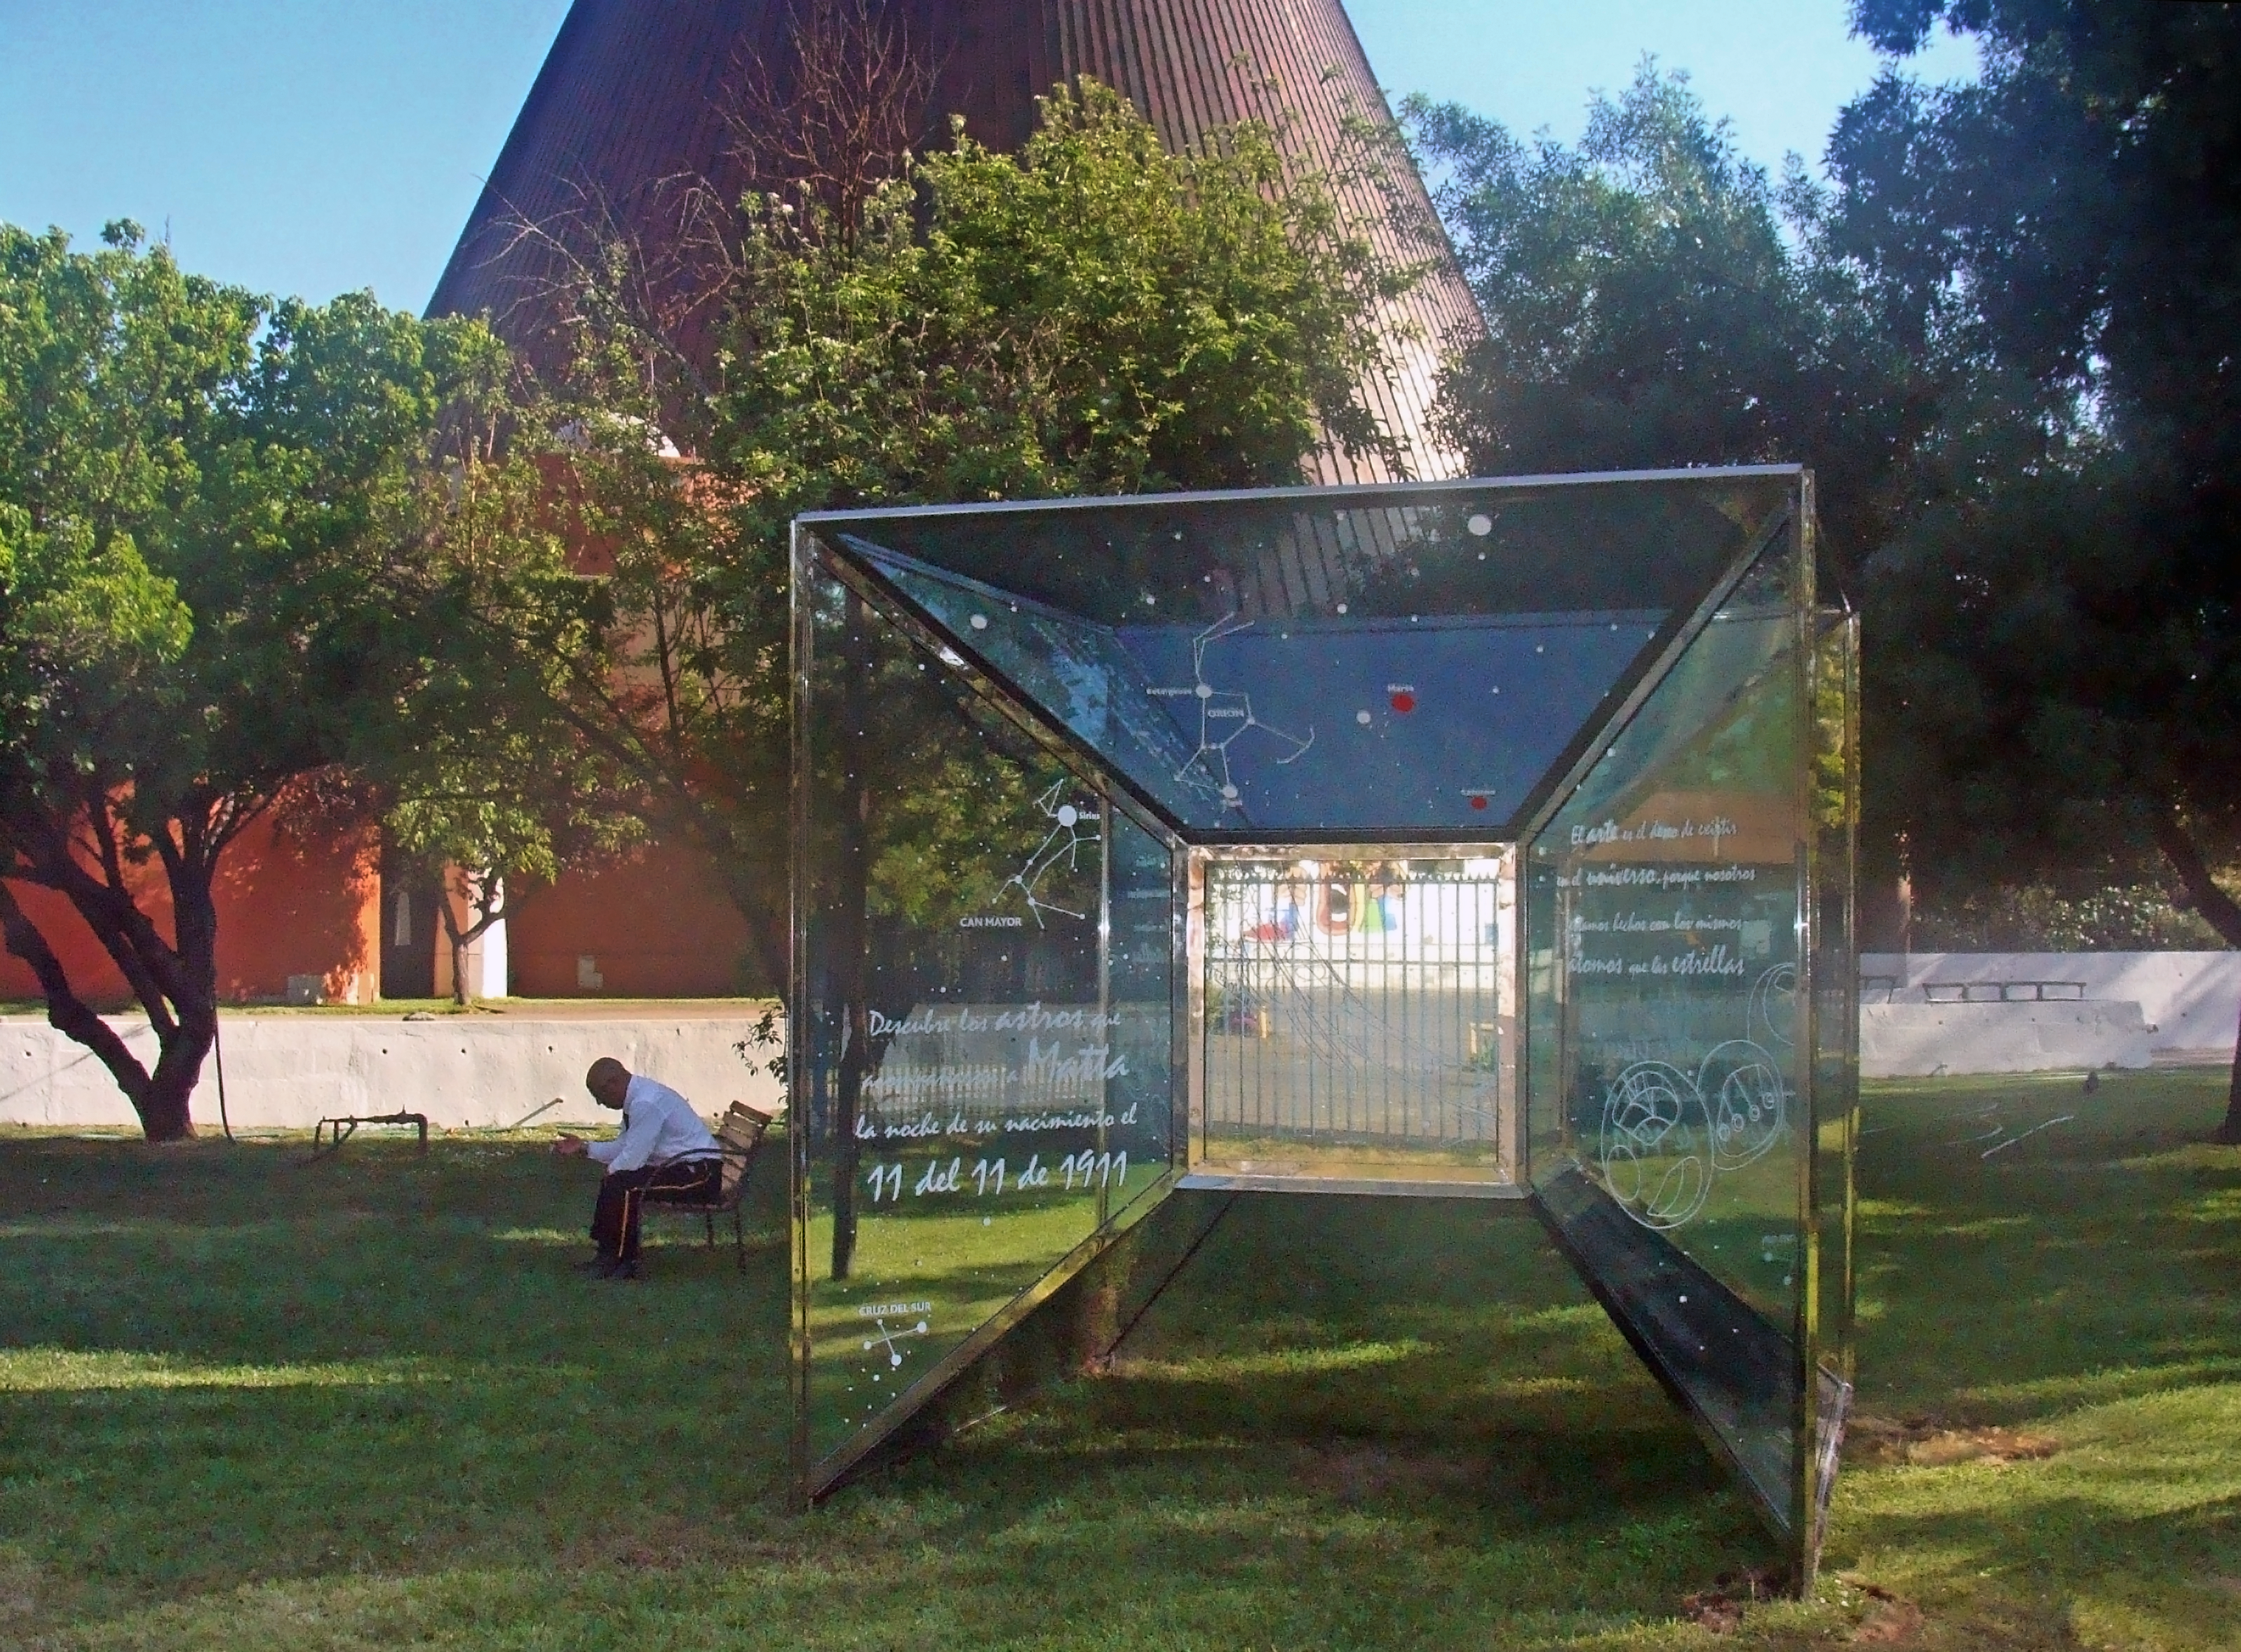

Matta’s Universes

This exhibition is part of the Astronomy Park at the Planetarium of the University of Santiago. The cube represents spacetime and illustrates Matta’s artwork, strongly inspired by astronomy. This project was financed by the European Southern Observatory through the ESO–Chilean Government Joint Committee 2010.

Credit: Planetario USACH/ESO